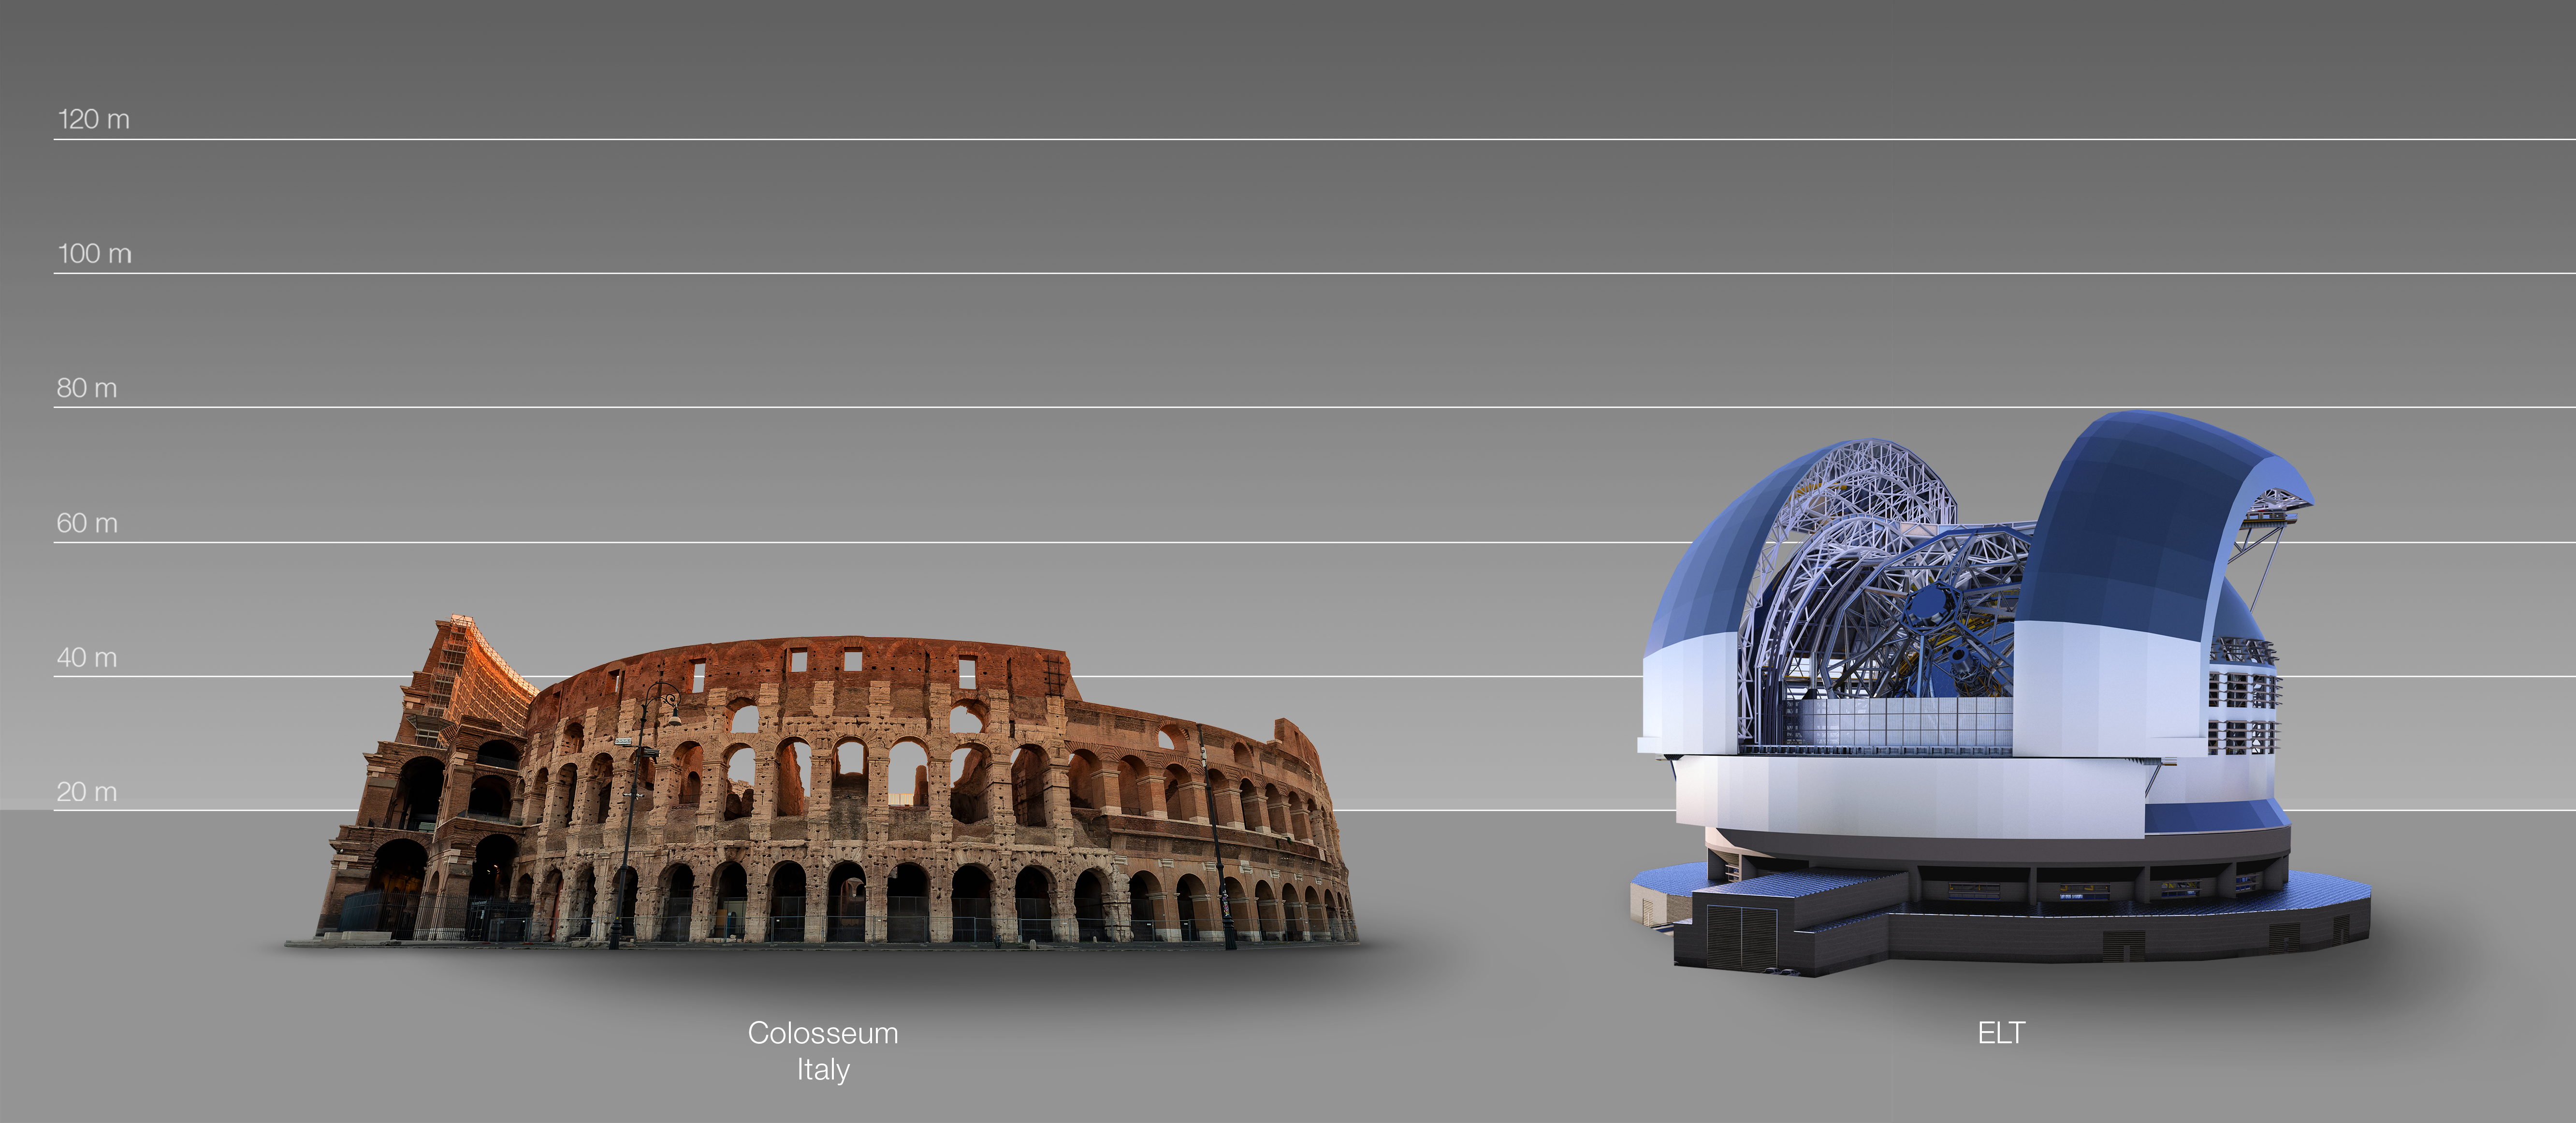

The ELT compared to the Colosseum in Rome, Italy

This artist's impression compares the ELT to the Colosseum in Rome, Italy.

The design for the ELT shown here was published in 2016. (eso1617)

Credit: ESO